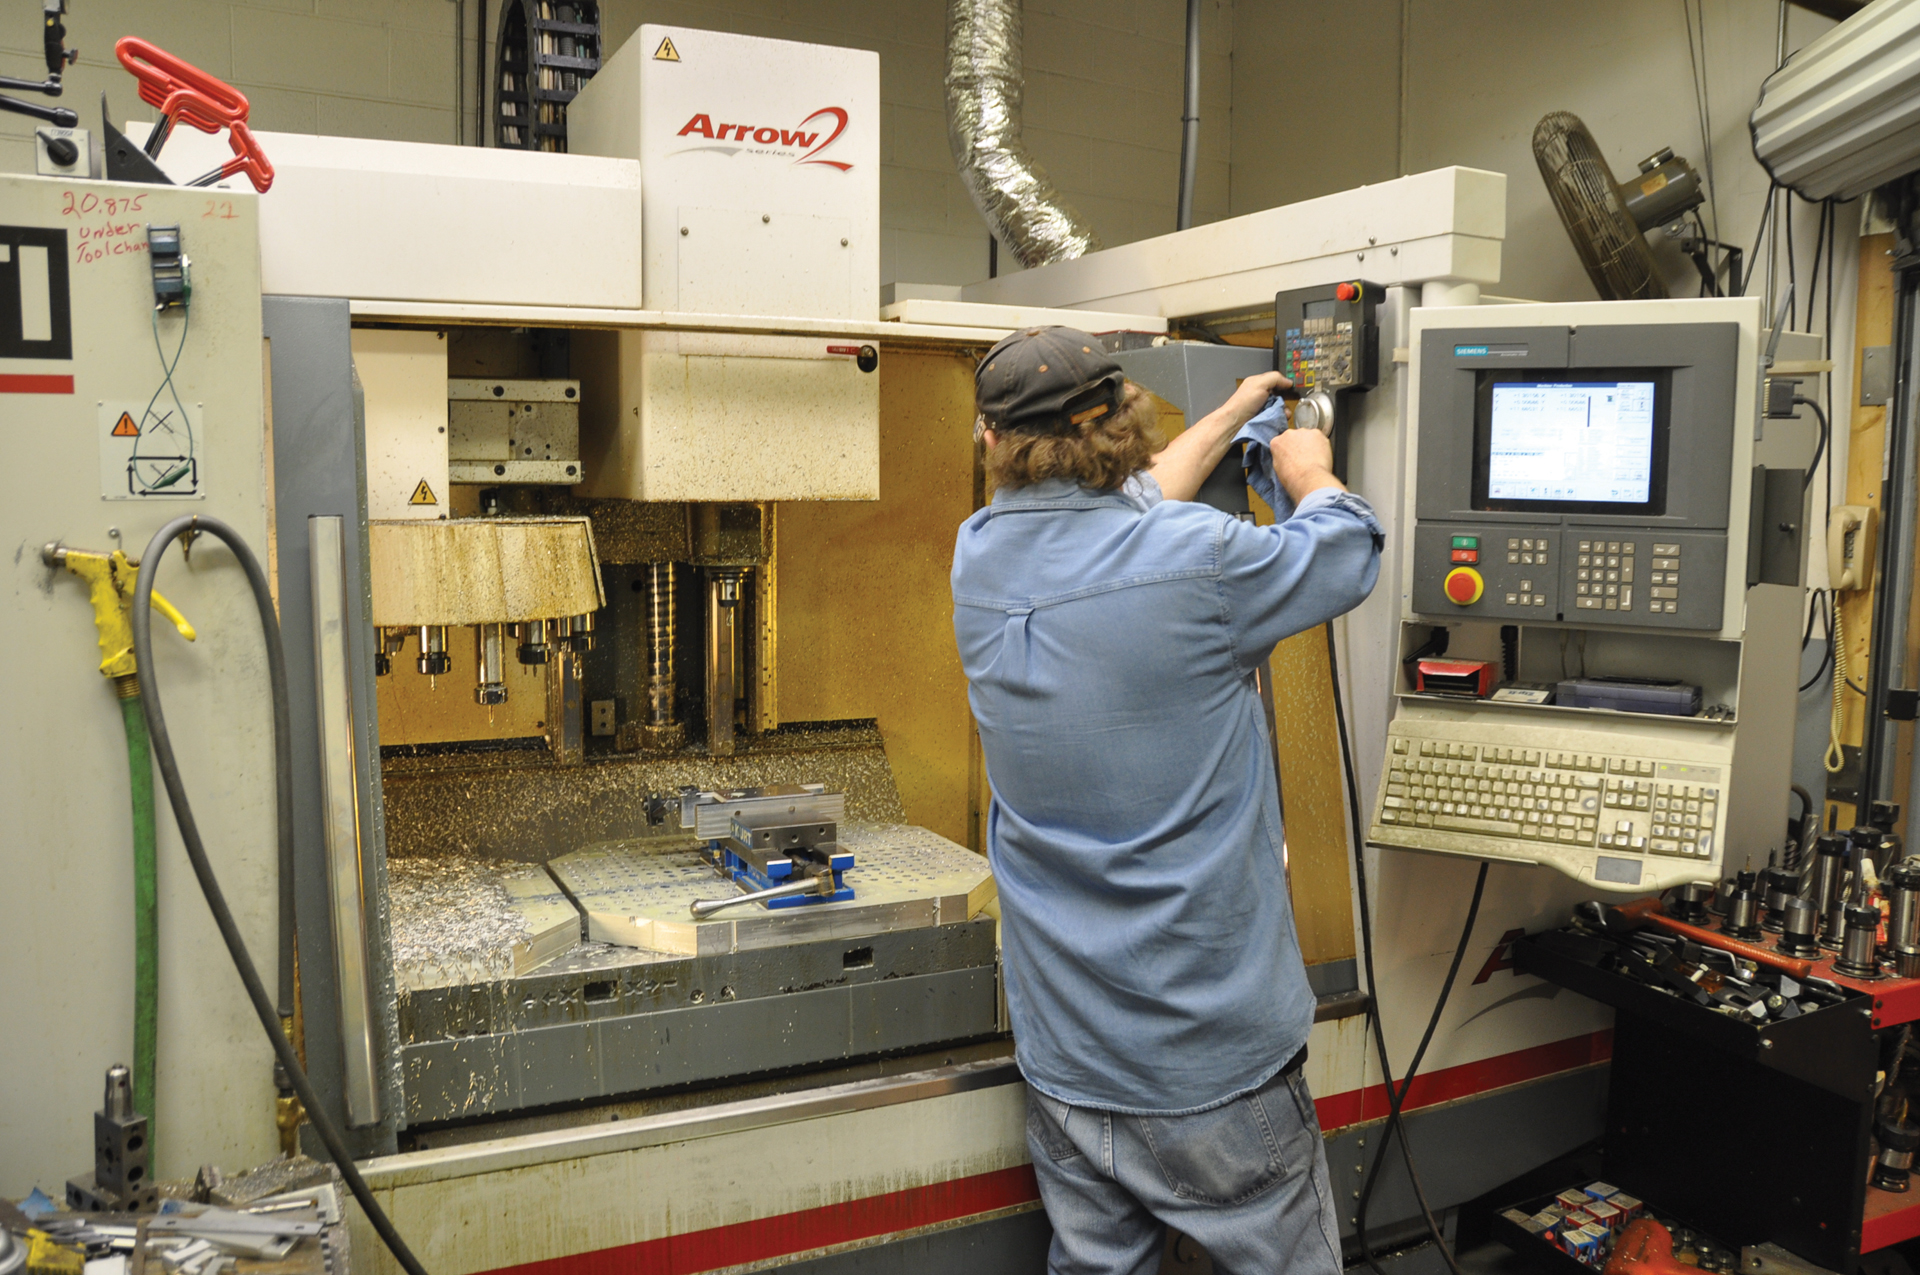

Working the Mill

Green Bank Machinist Dwayne Barker readies a new project on a giant mill in the machine shop.

Credit: NRAO/AUI/NSF